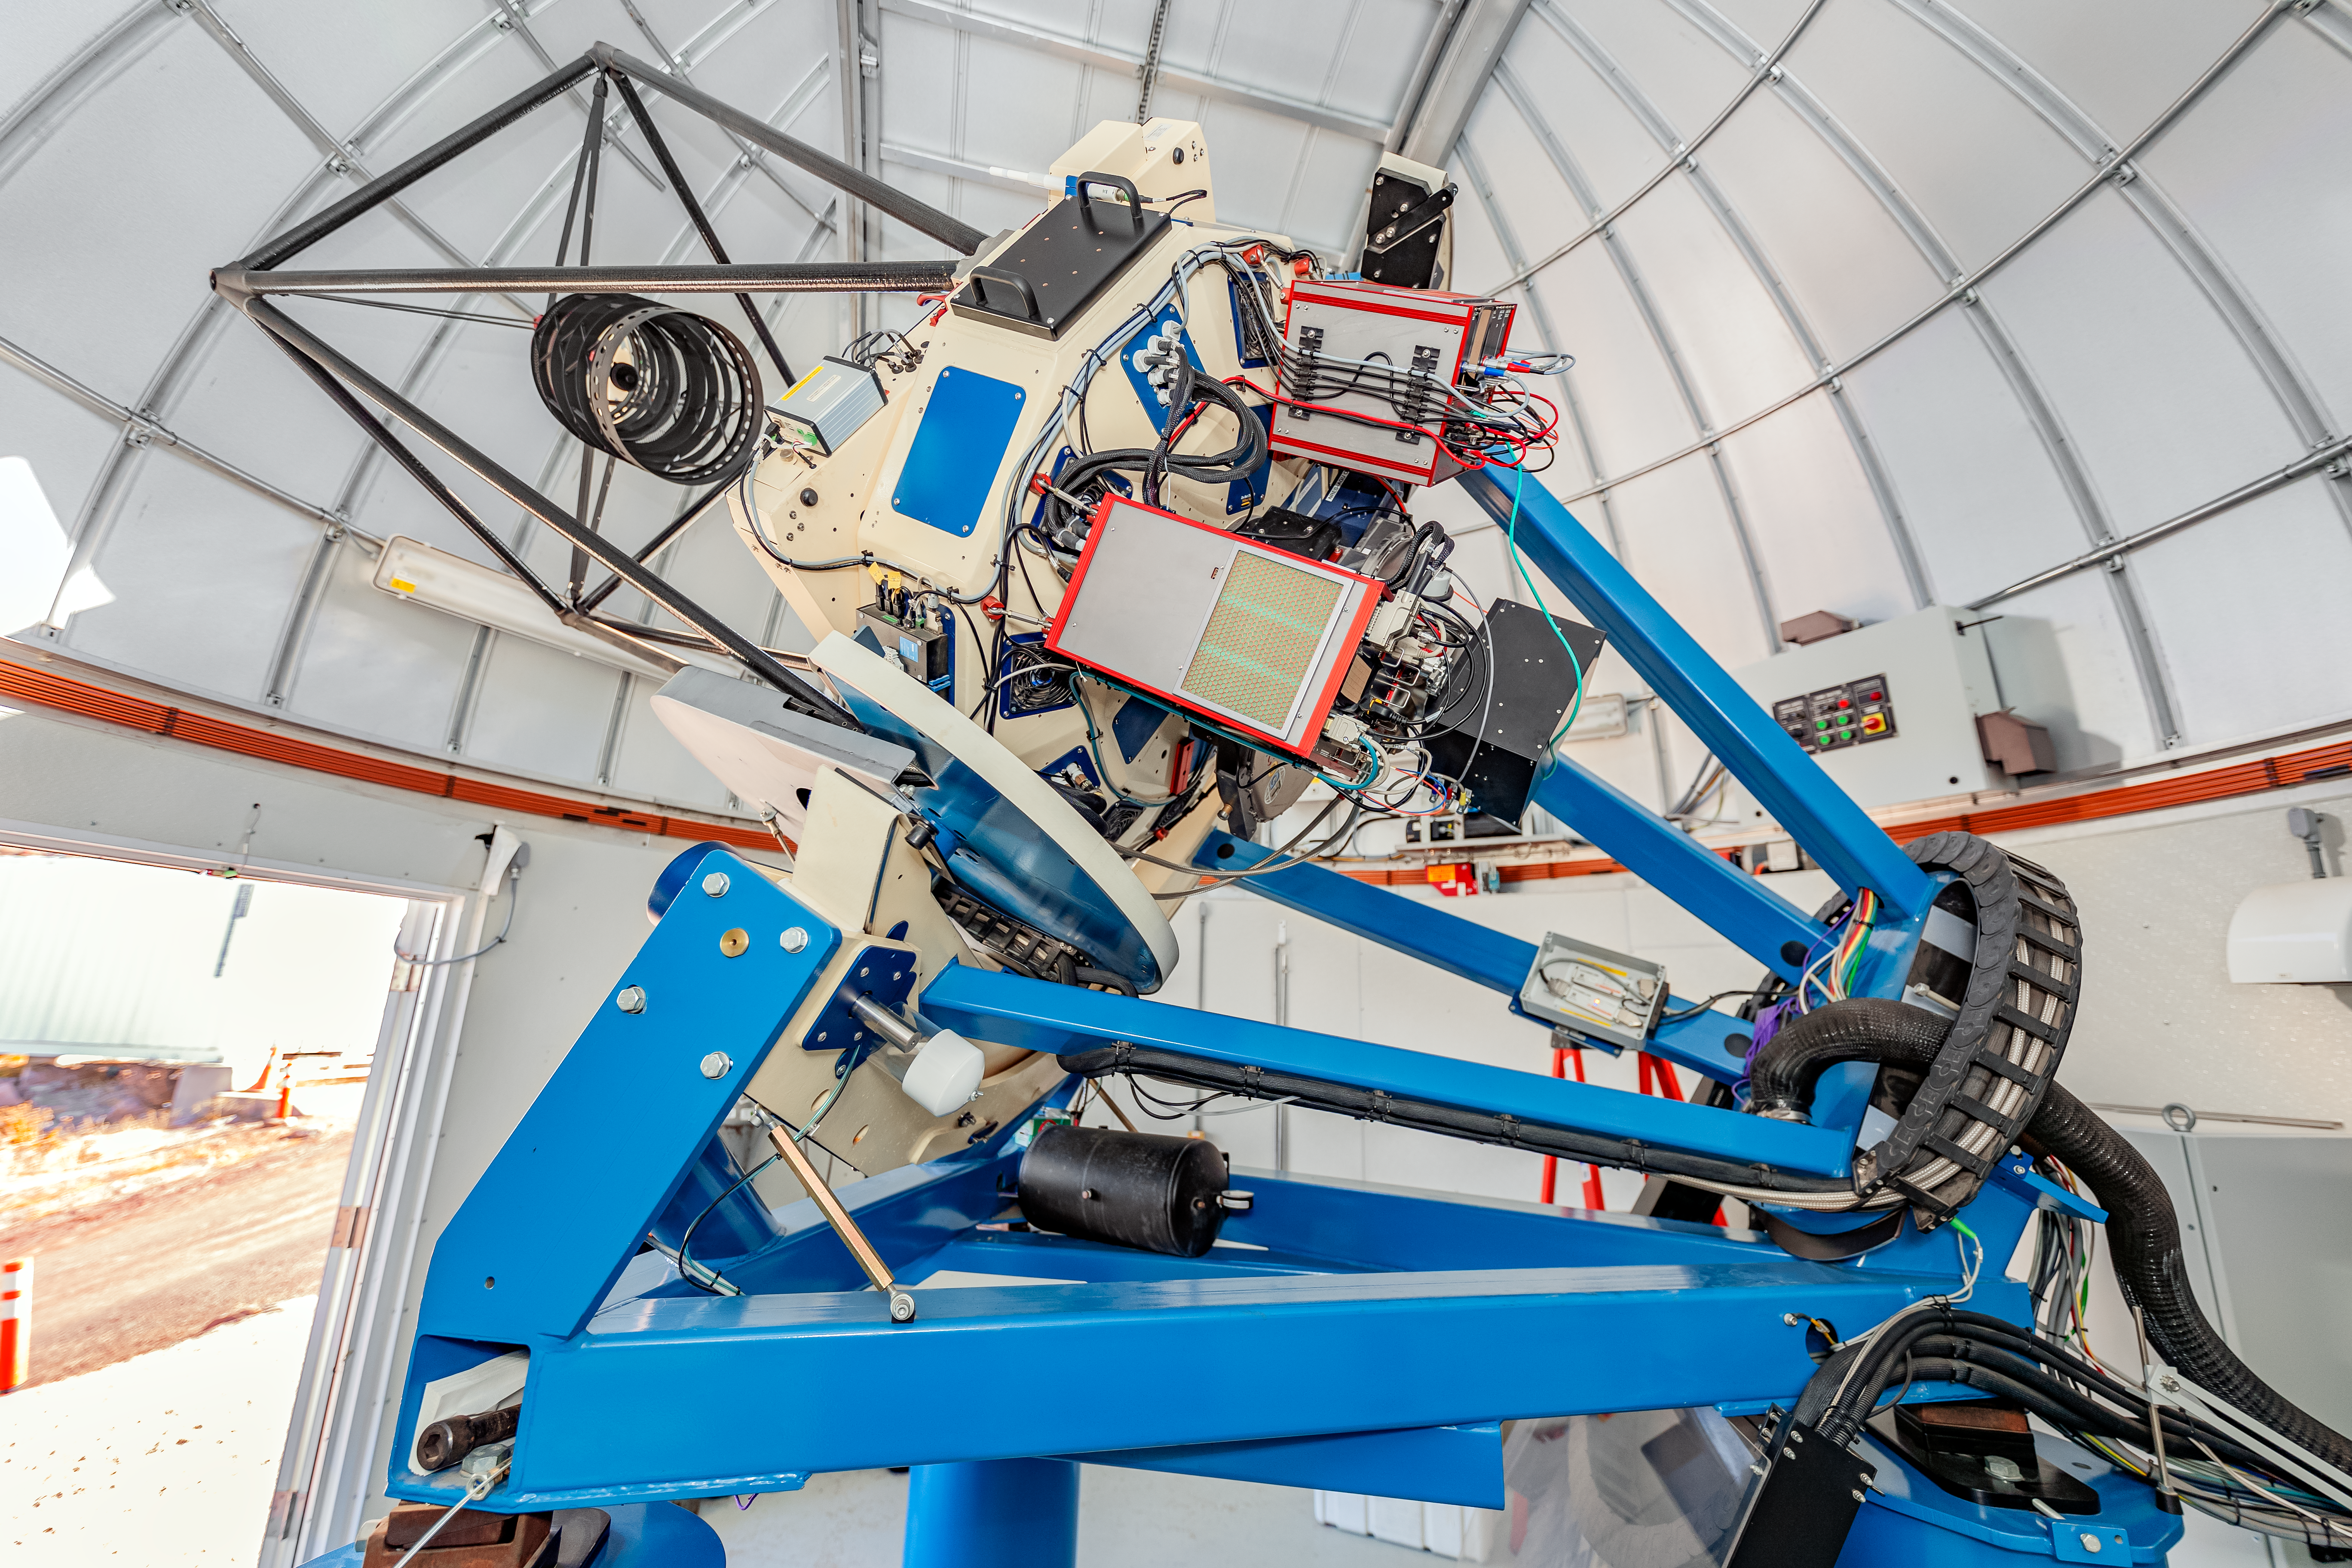

Las Cumbres Observatory 1-meter Telescope

One of the Las Cumbres Observatory 1-meter telescopes, a network of robotic telescopes, on Cerro Tololo in Chile.

Credit: CTIO/NOIRLab/NSF/AURA/ T. Slovinský